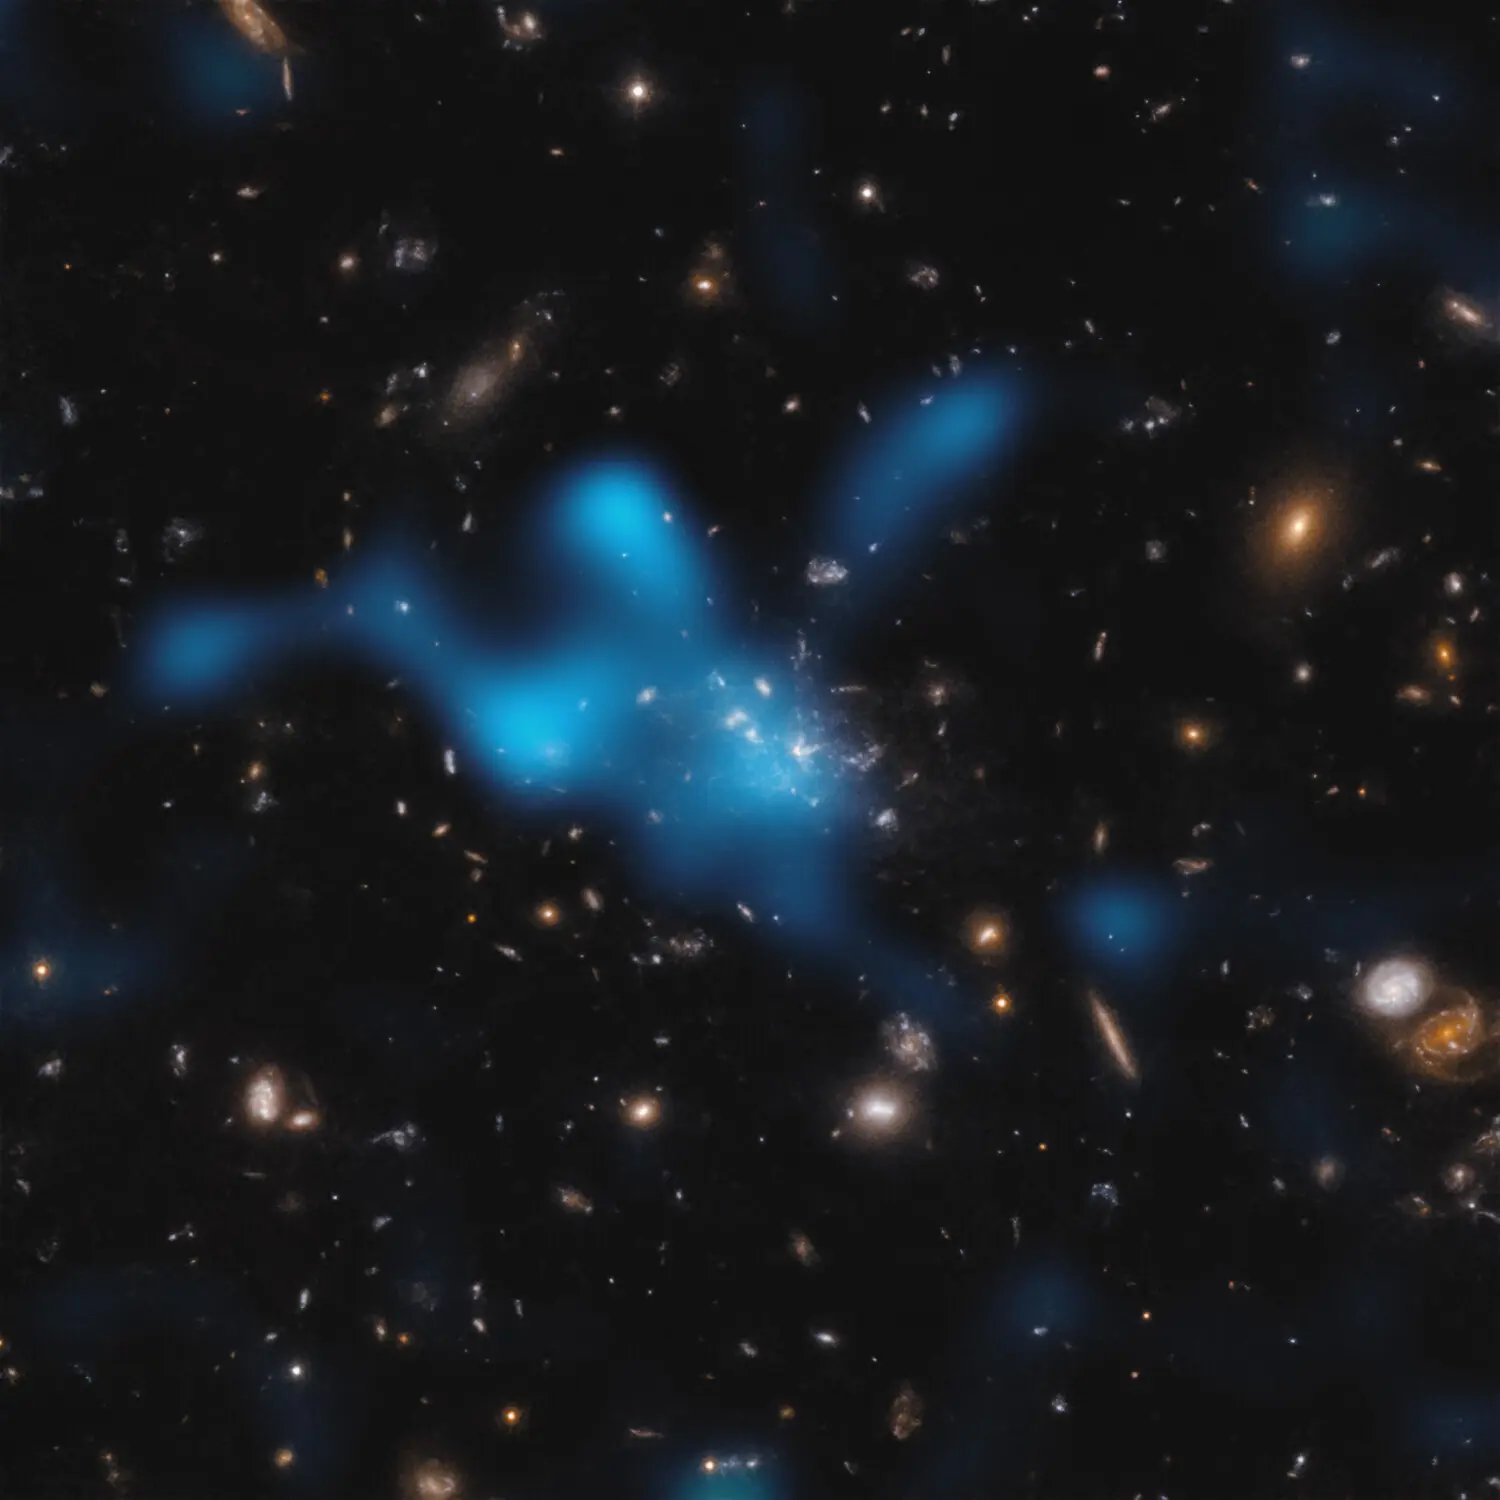

The Sunyaev-Zeldovich effect in the Spiderweb protocluster

This image shows the protocluster around the Spiderweb galaxy (formally known as MRC 1138-262), seen at a time when the Universe was only 3 billion years old. Most of the mass in the protocluster does not reside in the galaxies that can be seen in the centre of the image, but in the gas known as the intracluster medium (ICM). The hot gas in the ICM is shown as an overlaid blue cloud.
The hot gas was detected with the Atacama Large Millimeter/submillimeter Array (ALMA), of which ESO is a partner. As light from the cosmic microwave background –– the relic radiation from the Big Bang –– travels through the ICM, it gains energy when it interacts with the electrons in the hot gas. This is known as the Sunyaev-Zeldovich effect. By studying this effect, astronomers can infer how much hot gas resides in the ICM, and show that the Spiderweb protocluster is in the process of becoming a massive cluster held together by its own gravity.

Credit: ESO/Di Mascolo et al.; HST: H. Ford